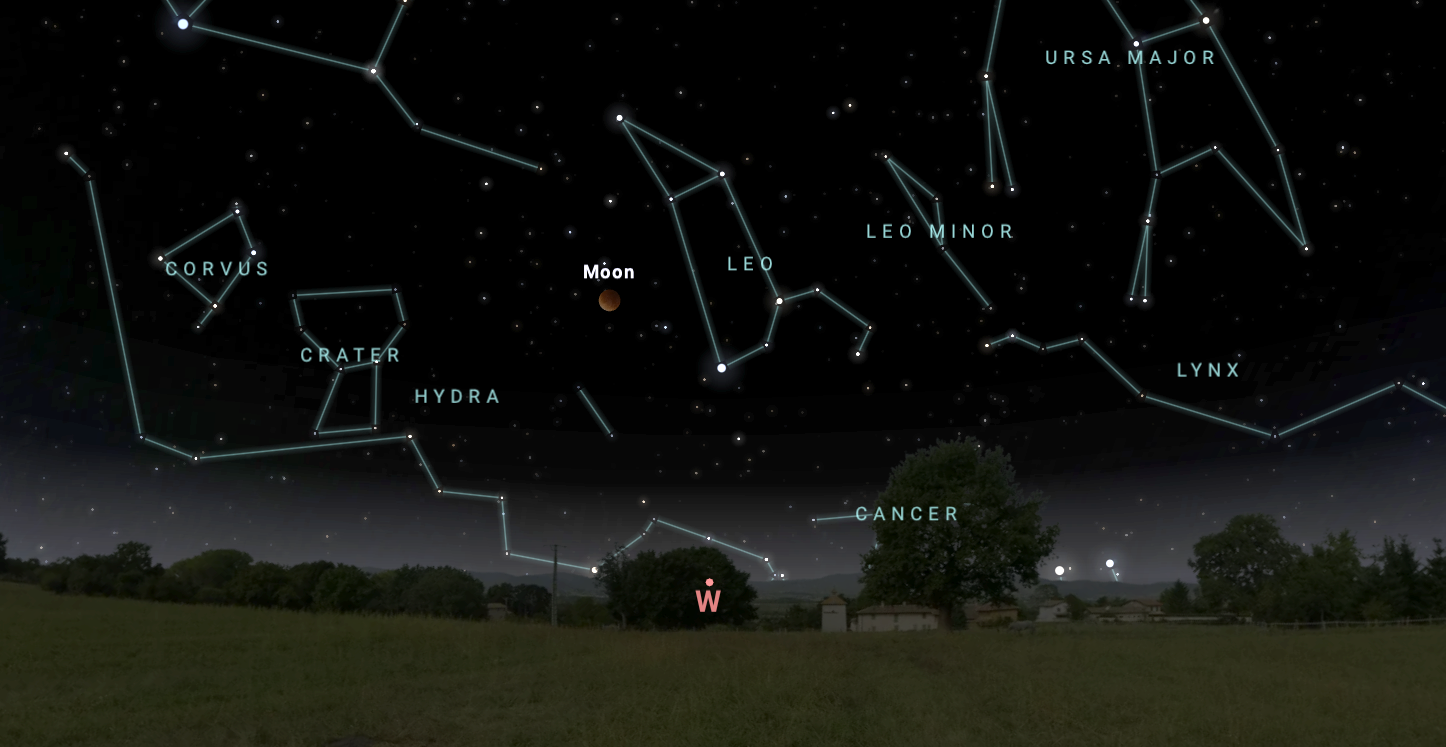

The Moon at maximum lunar eclipse, looking west from Tucson on 3 March.

Credit: NOIRLab/NSF/AURA/Stellarium